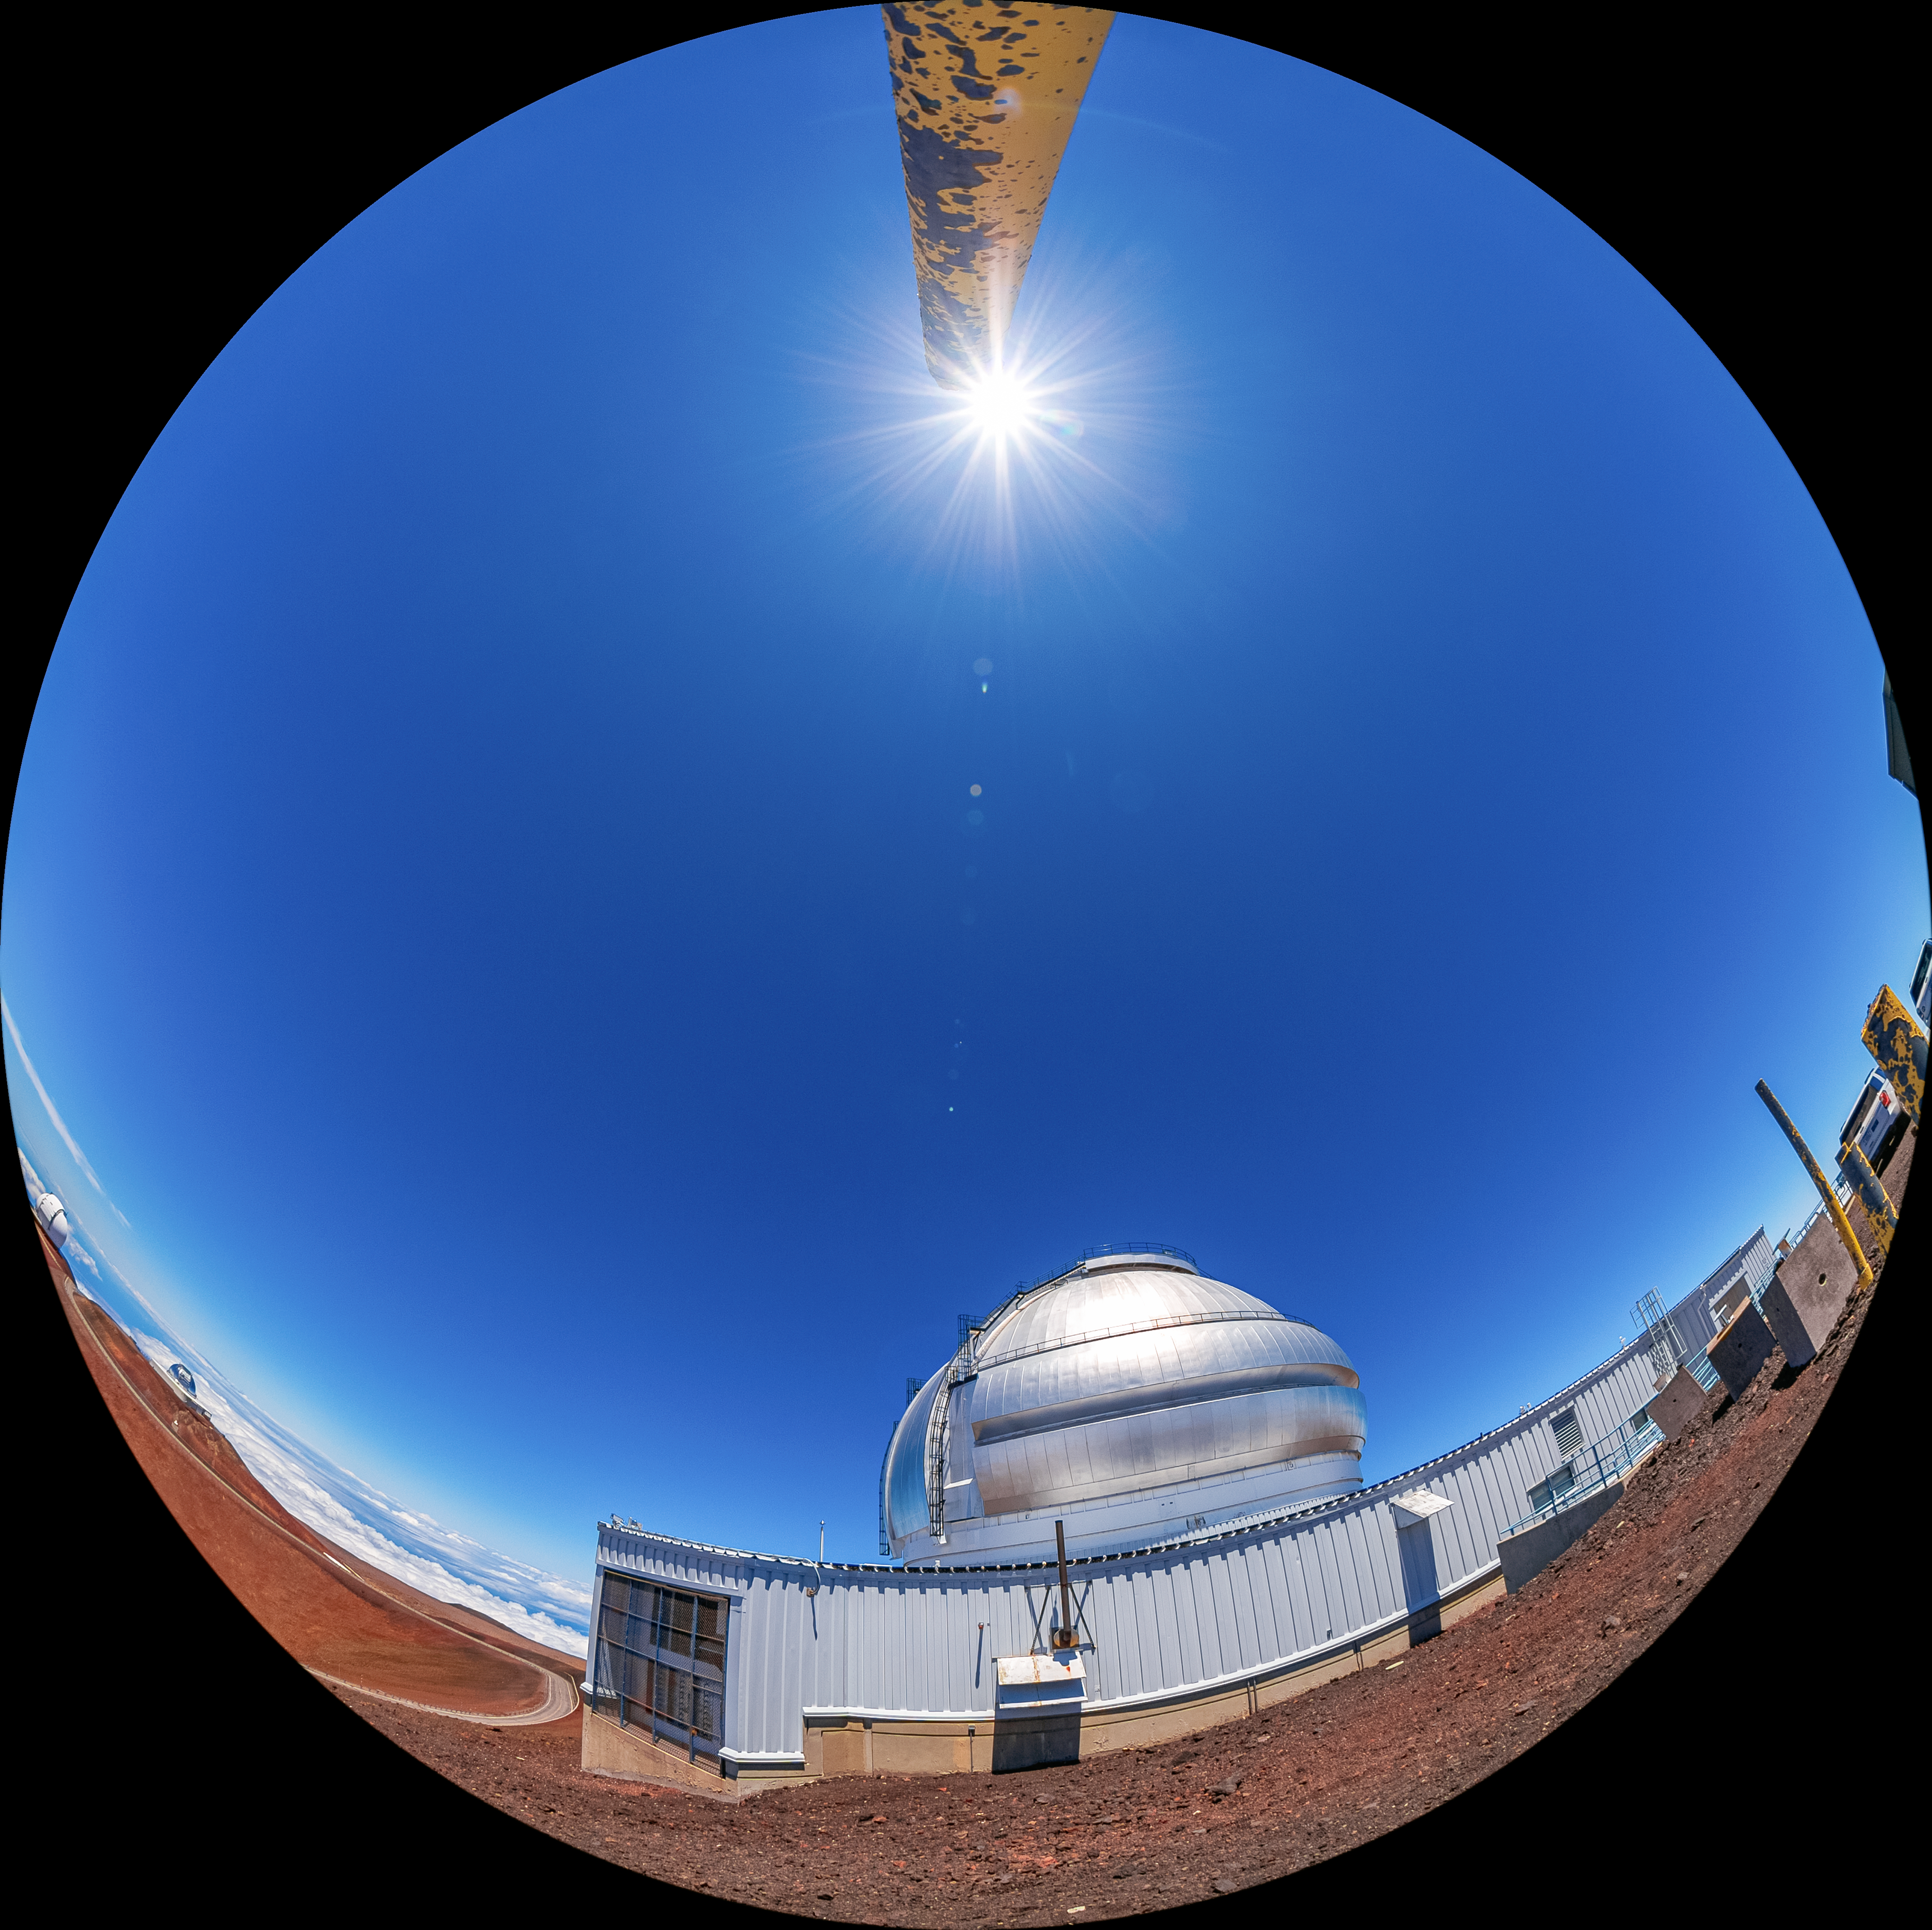

Gemini North Fulldome

A fulldome view of Gemini North, one half of the International Gemini Observatory, operated by NSF NOIRLab.

Credit: International Gemini Observatory/NOIRLab/AURA/NSF/T. Matsopoulos